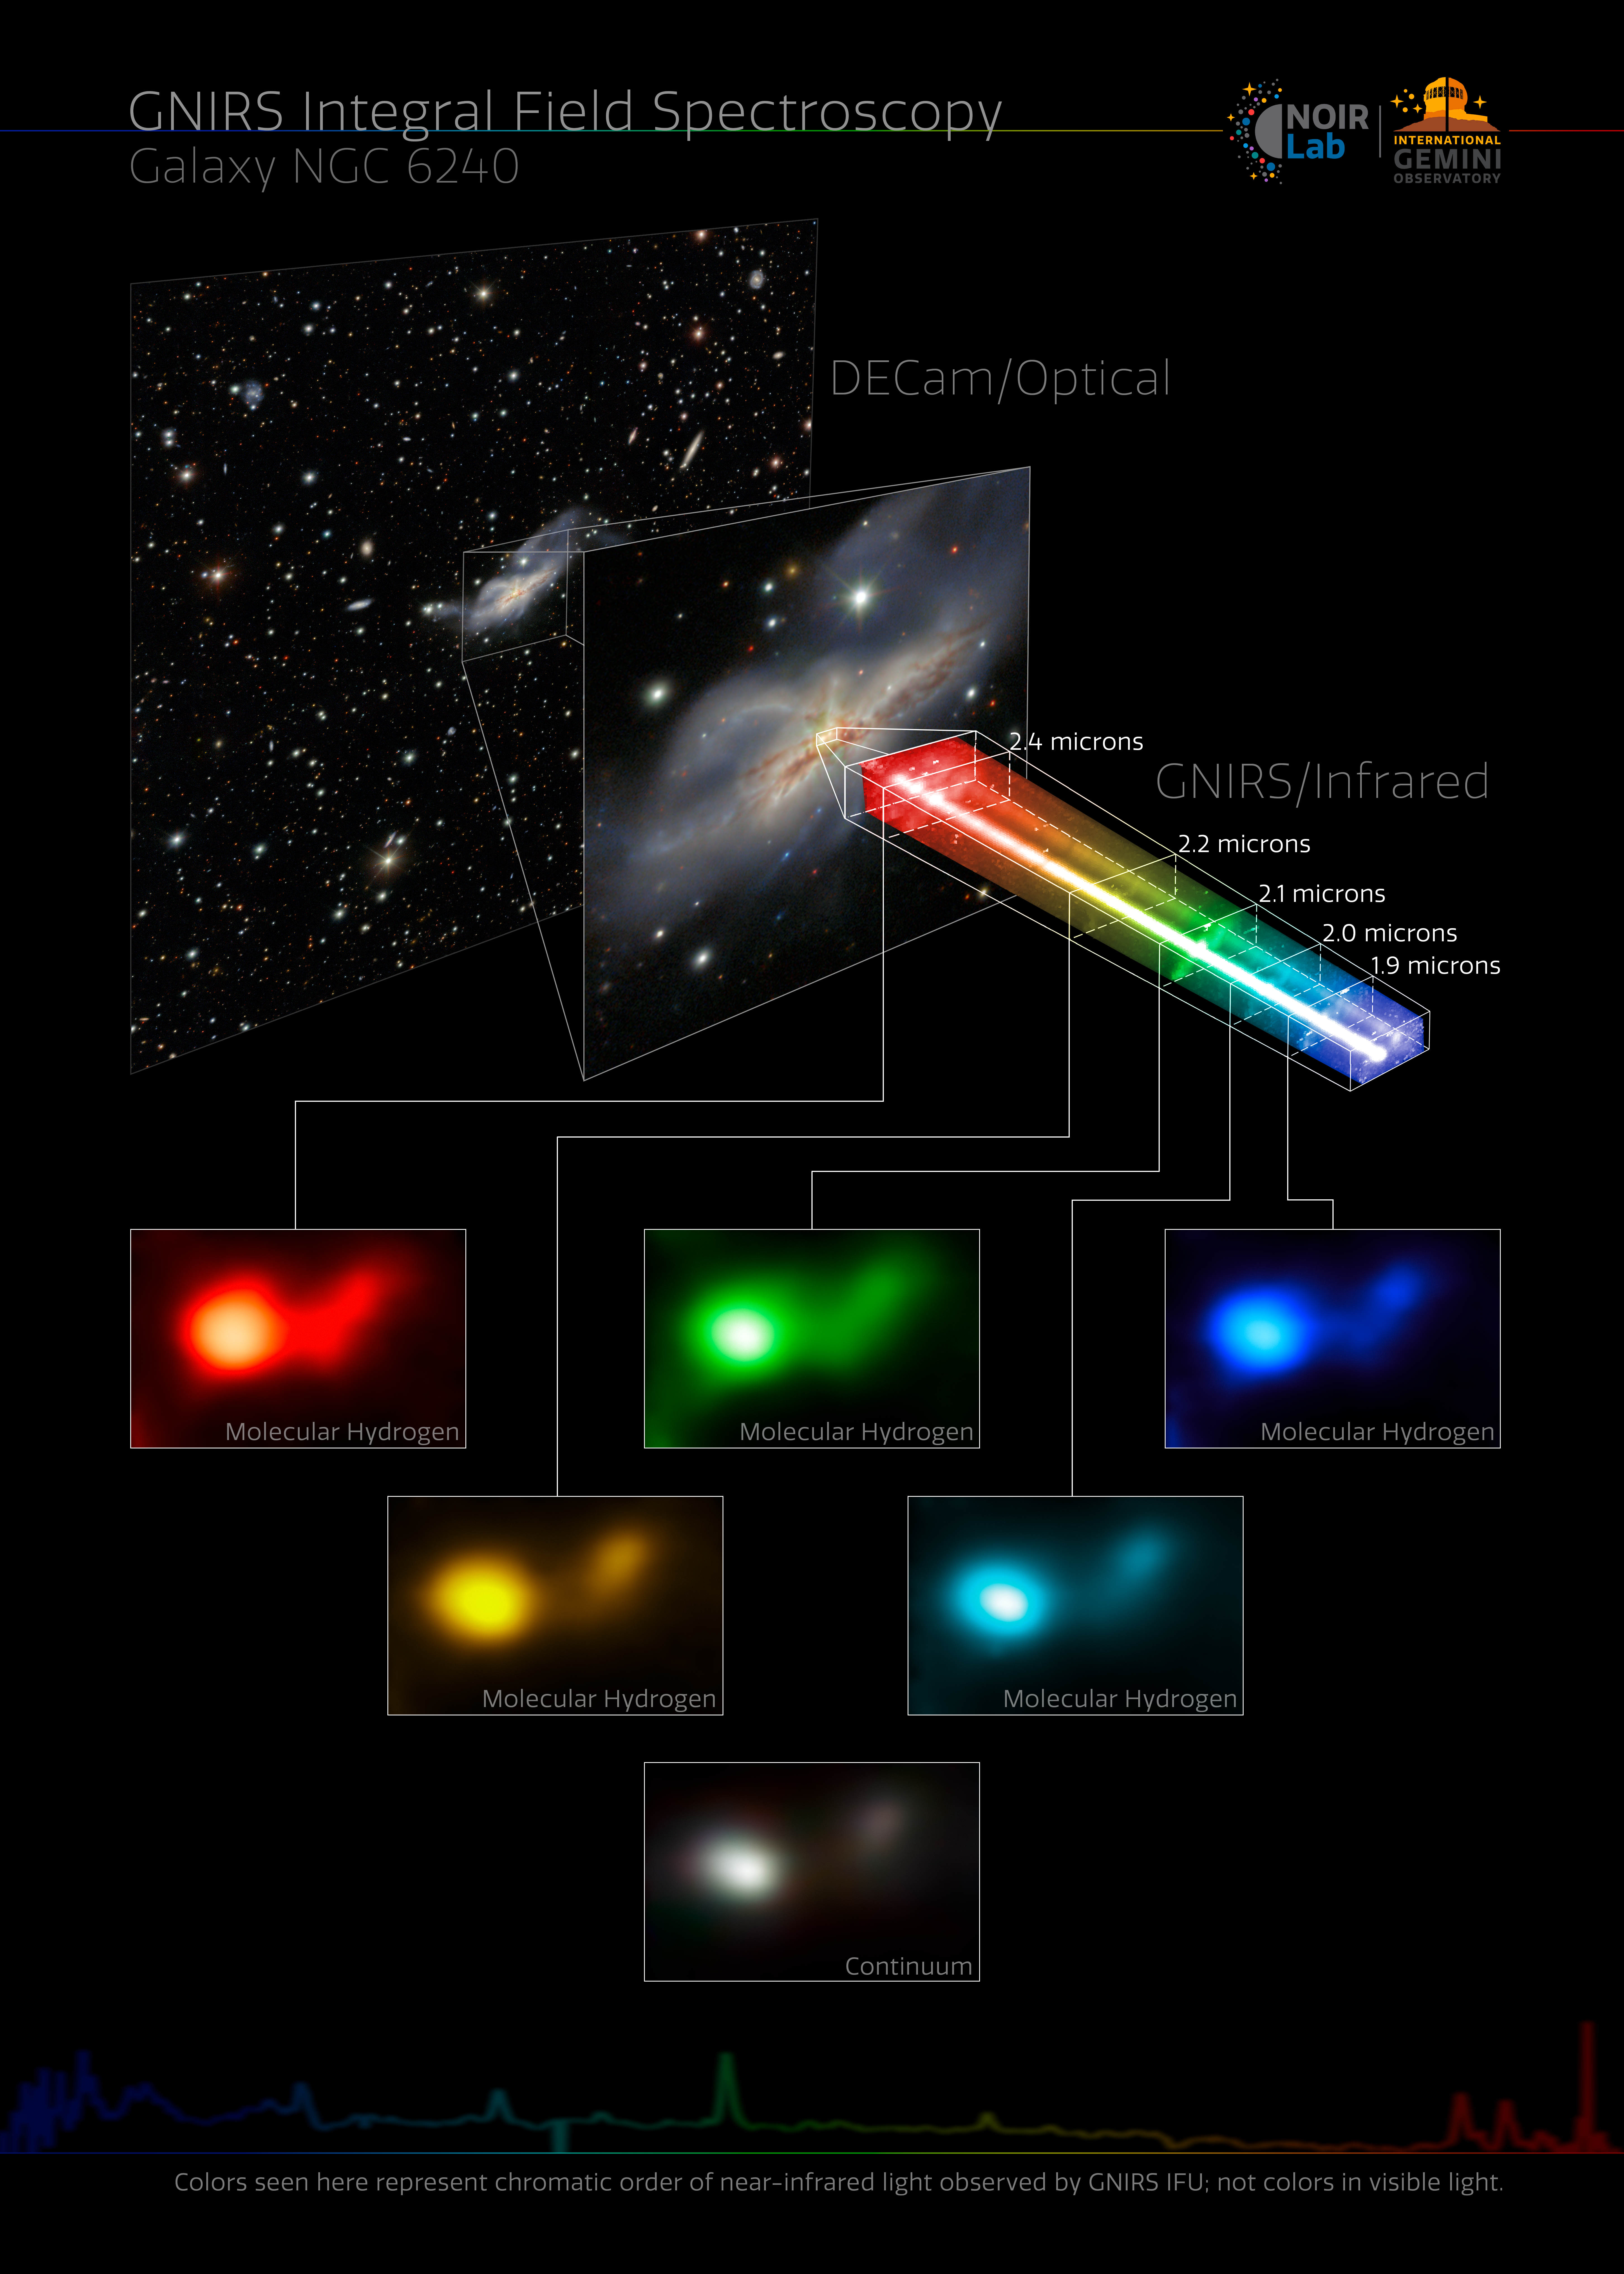

GNIRS' new 3D vision resolves the double nuclei of the galaxy NGC 6240.

GNIRS' new 3D vision resolves the double nuclei of the galaxy NGC 6240.

Credit: International Gemini Observatory/NOIRLab/NSF/AURA/GNIRS Team Image processing: M. Rodriguez (Gemini Observatory/NSF NOIRLab), J. Miller (Gemini Observatory/NSF NOIRLab), & M. Zamani (NSF NOIRLab)